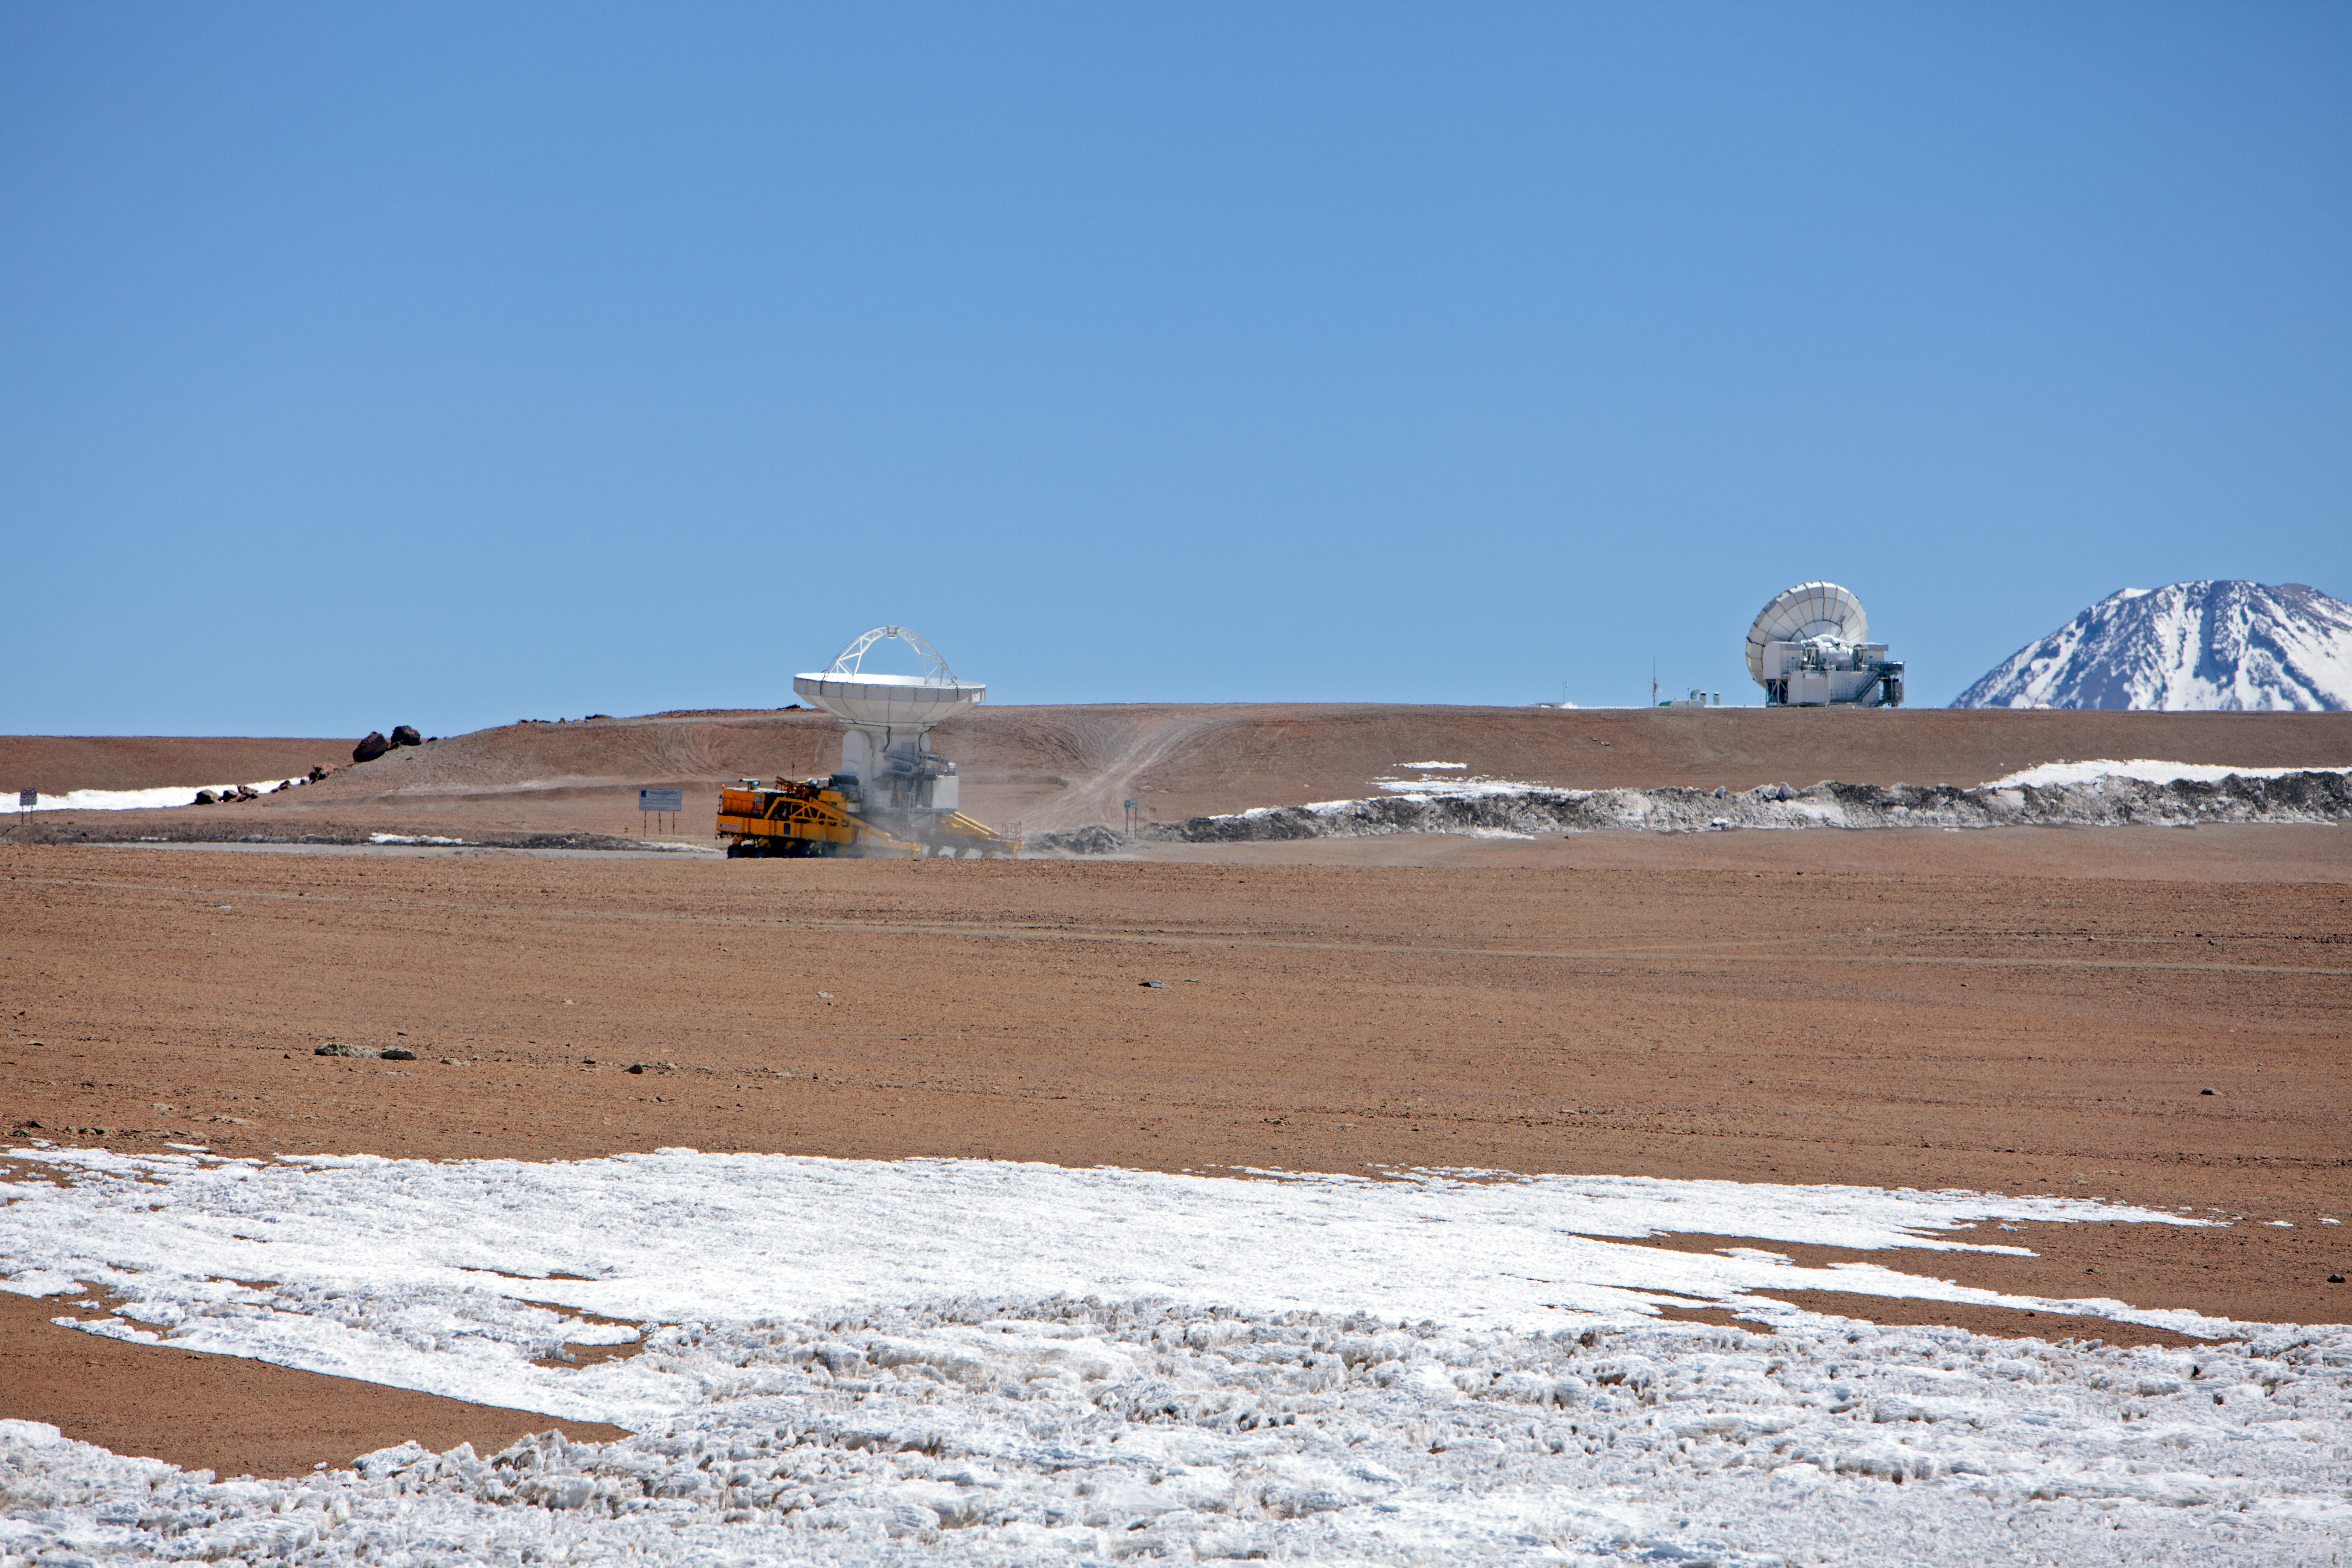

ALMA antenna on a transporter

One of the 12-metre ALMA antennas on board the transporter vehicle.

Credit: ESO